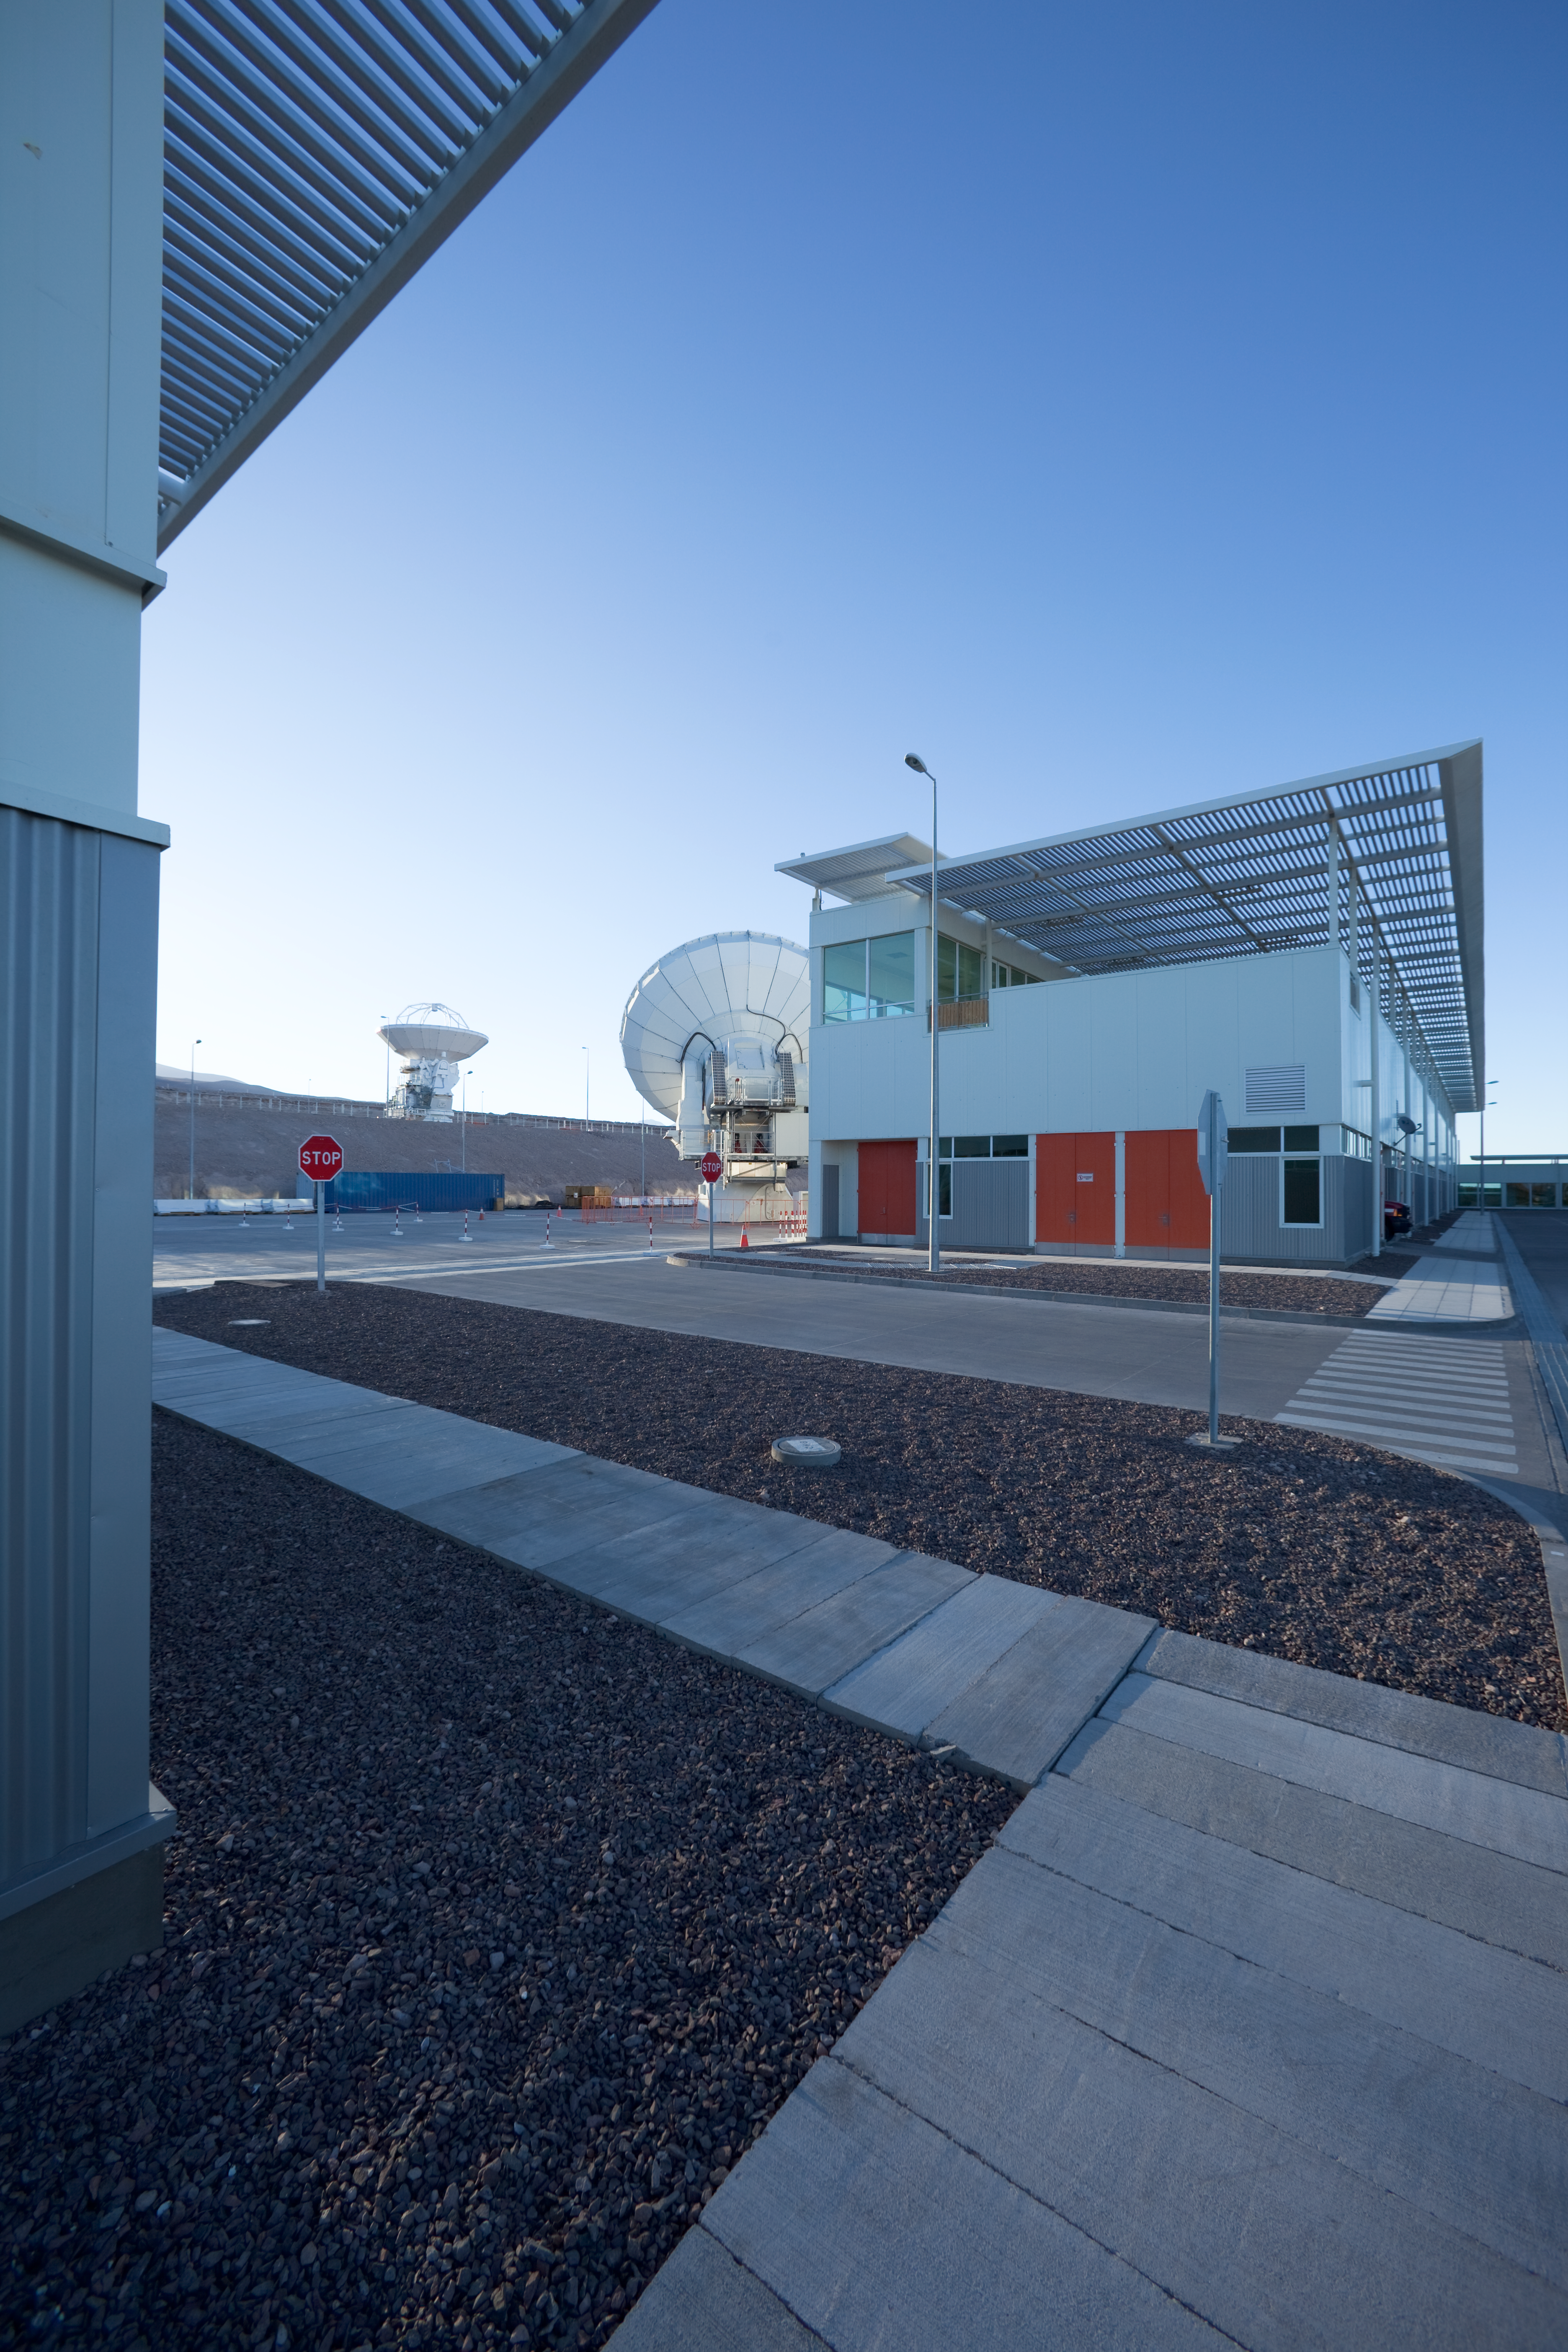

ALMA antennas and OSF

The Operational Support Facility building in early morning light before sunrise. The American and Japanese ALMA antennas can be seen next to the building. Image taken in March 2009.

Credit: ALMA (ESO/NAOJ/NRAO)